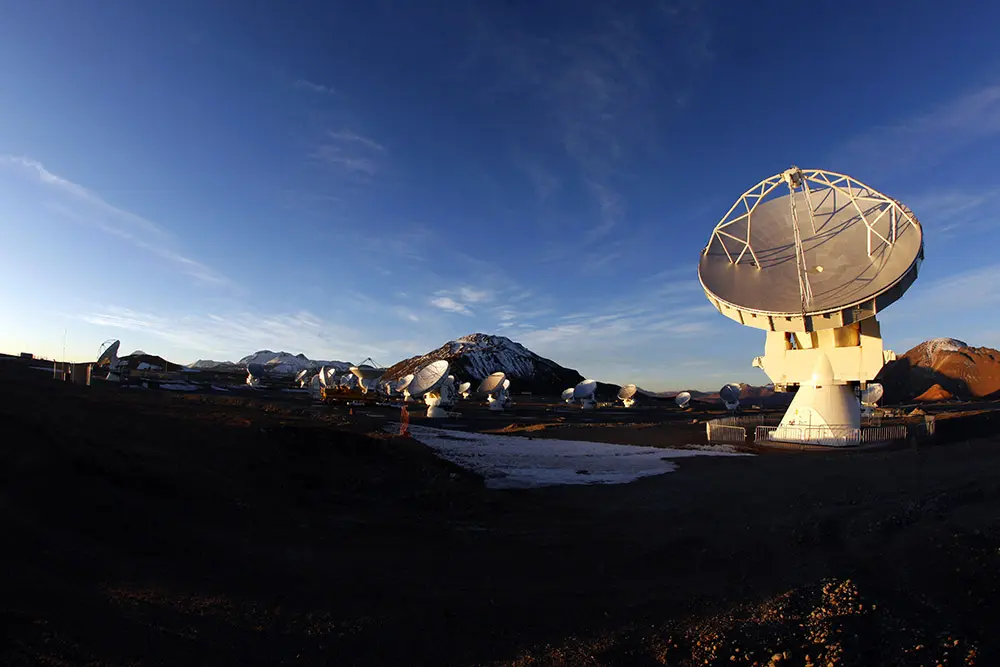

Antennas at Sunset in AOS

The ALMA Observatory is located in the Chajnantor Plateau over 5000 meters above sea level. In this image: a beautiful sunset at the largest Radio Observatory on the planet.

Credit: Carlos Padilla - ALMA (ESO/NAOJ/NRAO) | Download image